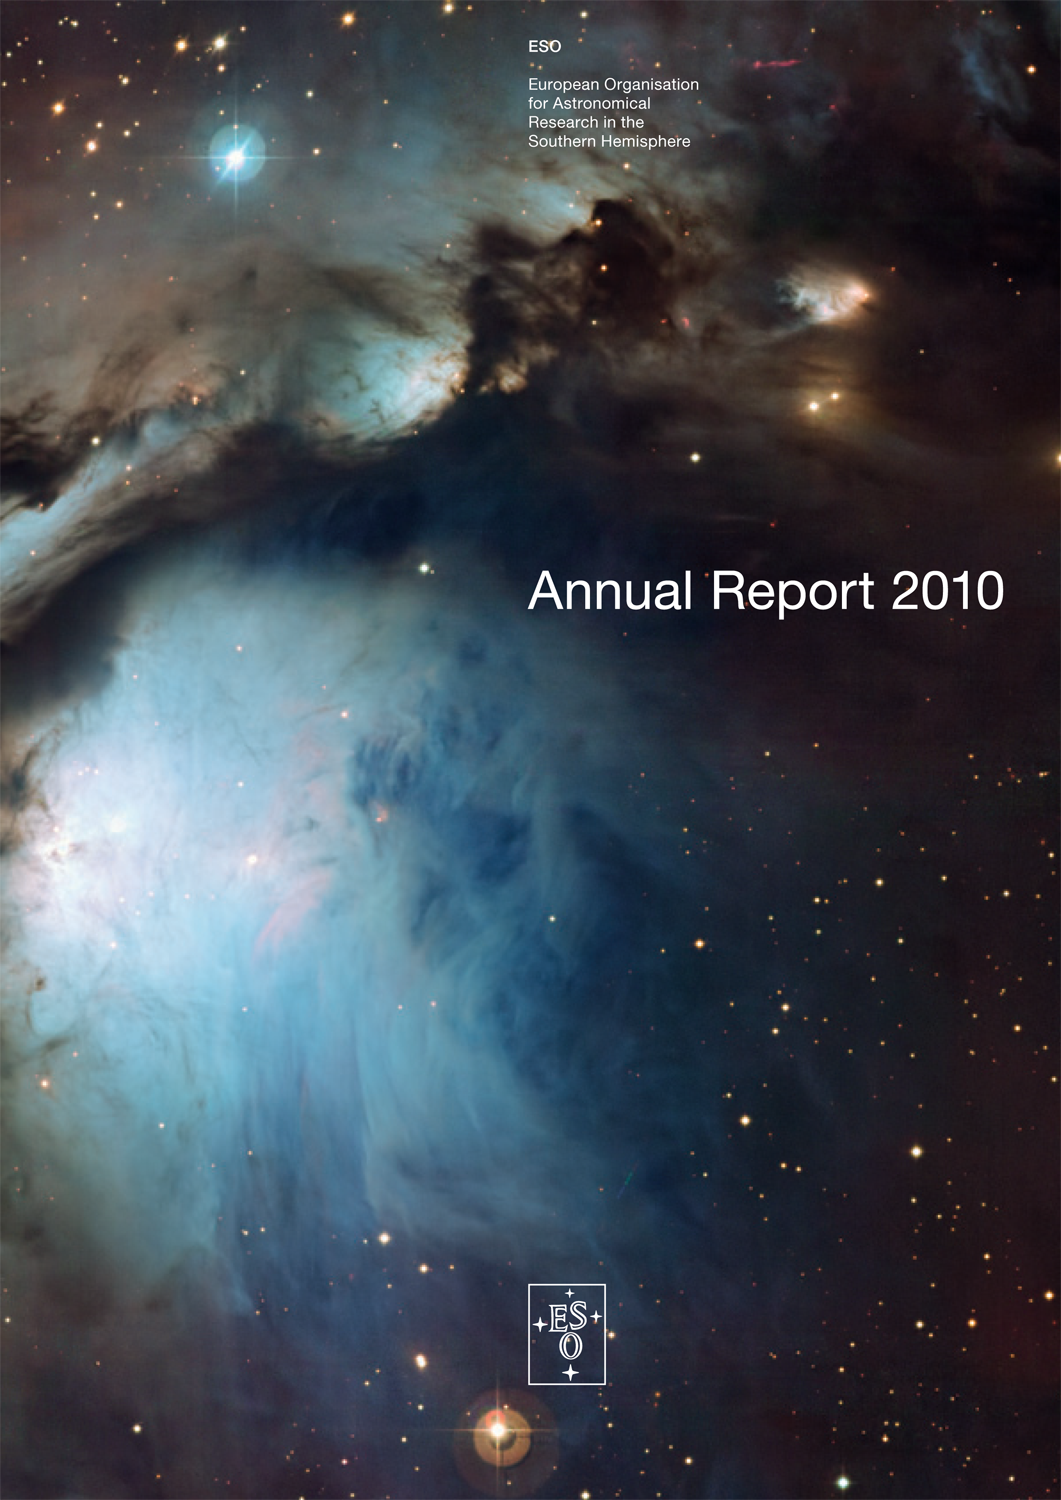

Cover of the ESO Annual Report 2010

Credit: ESO